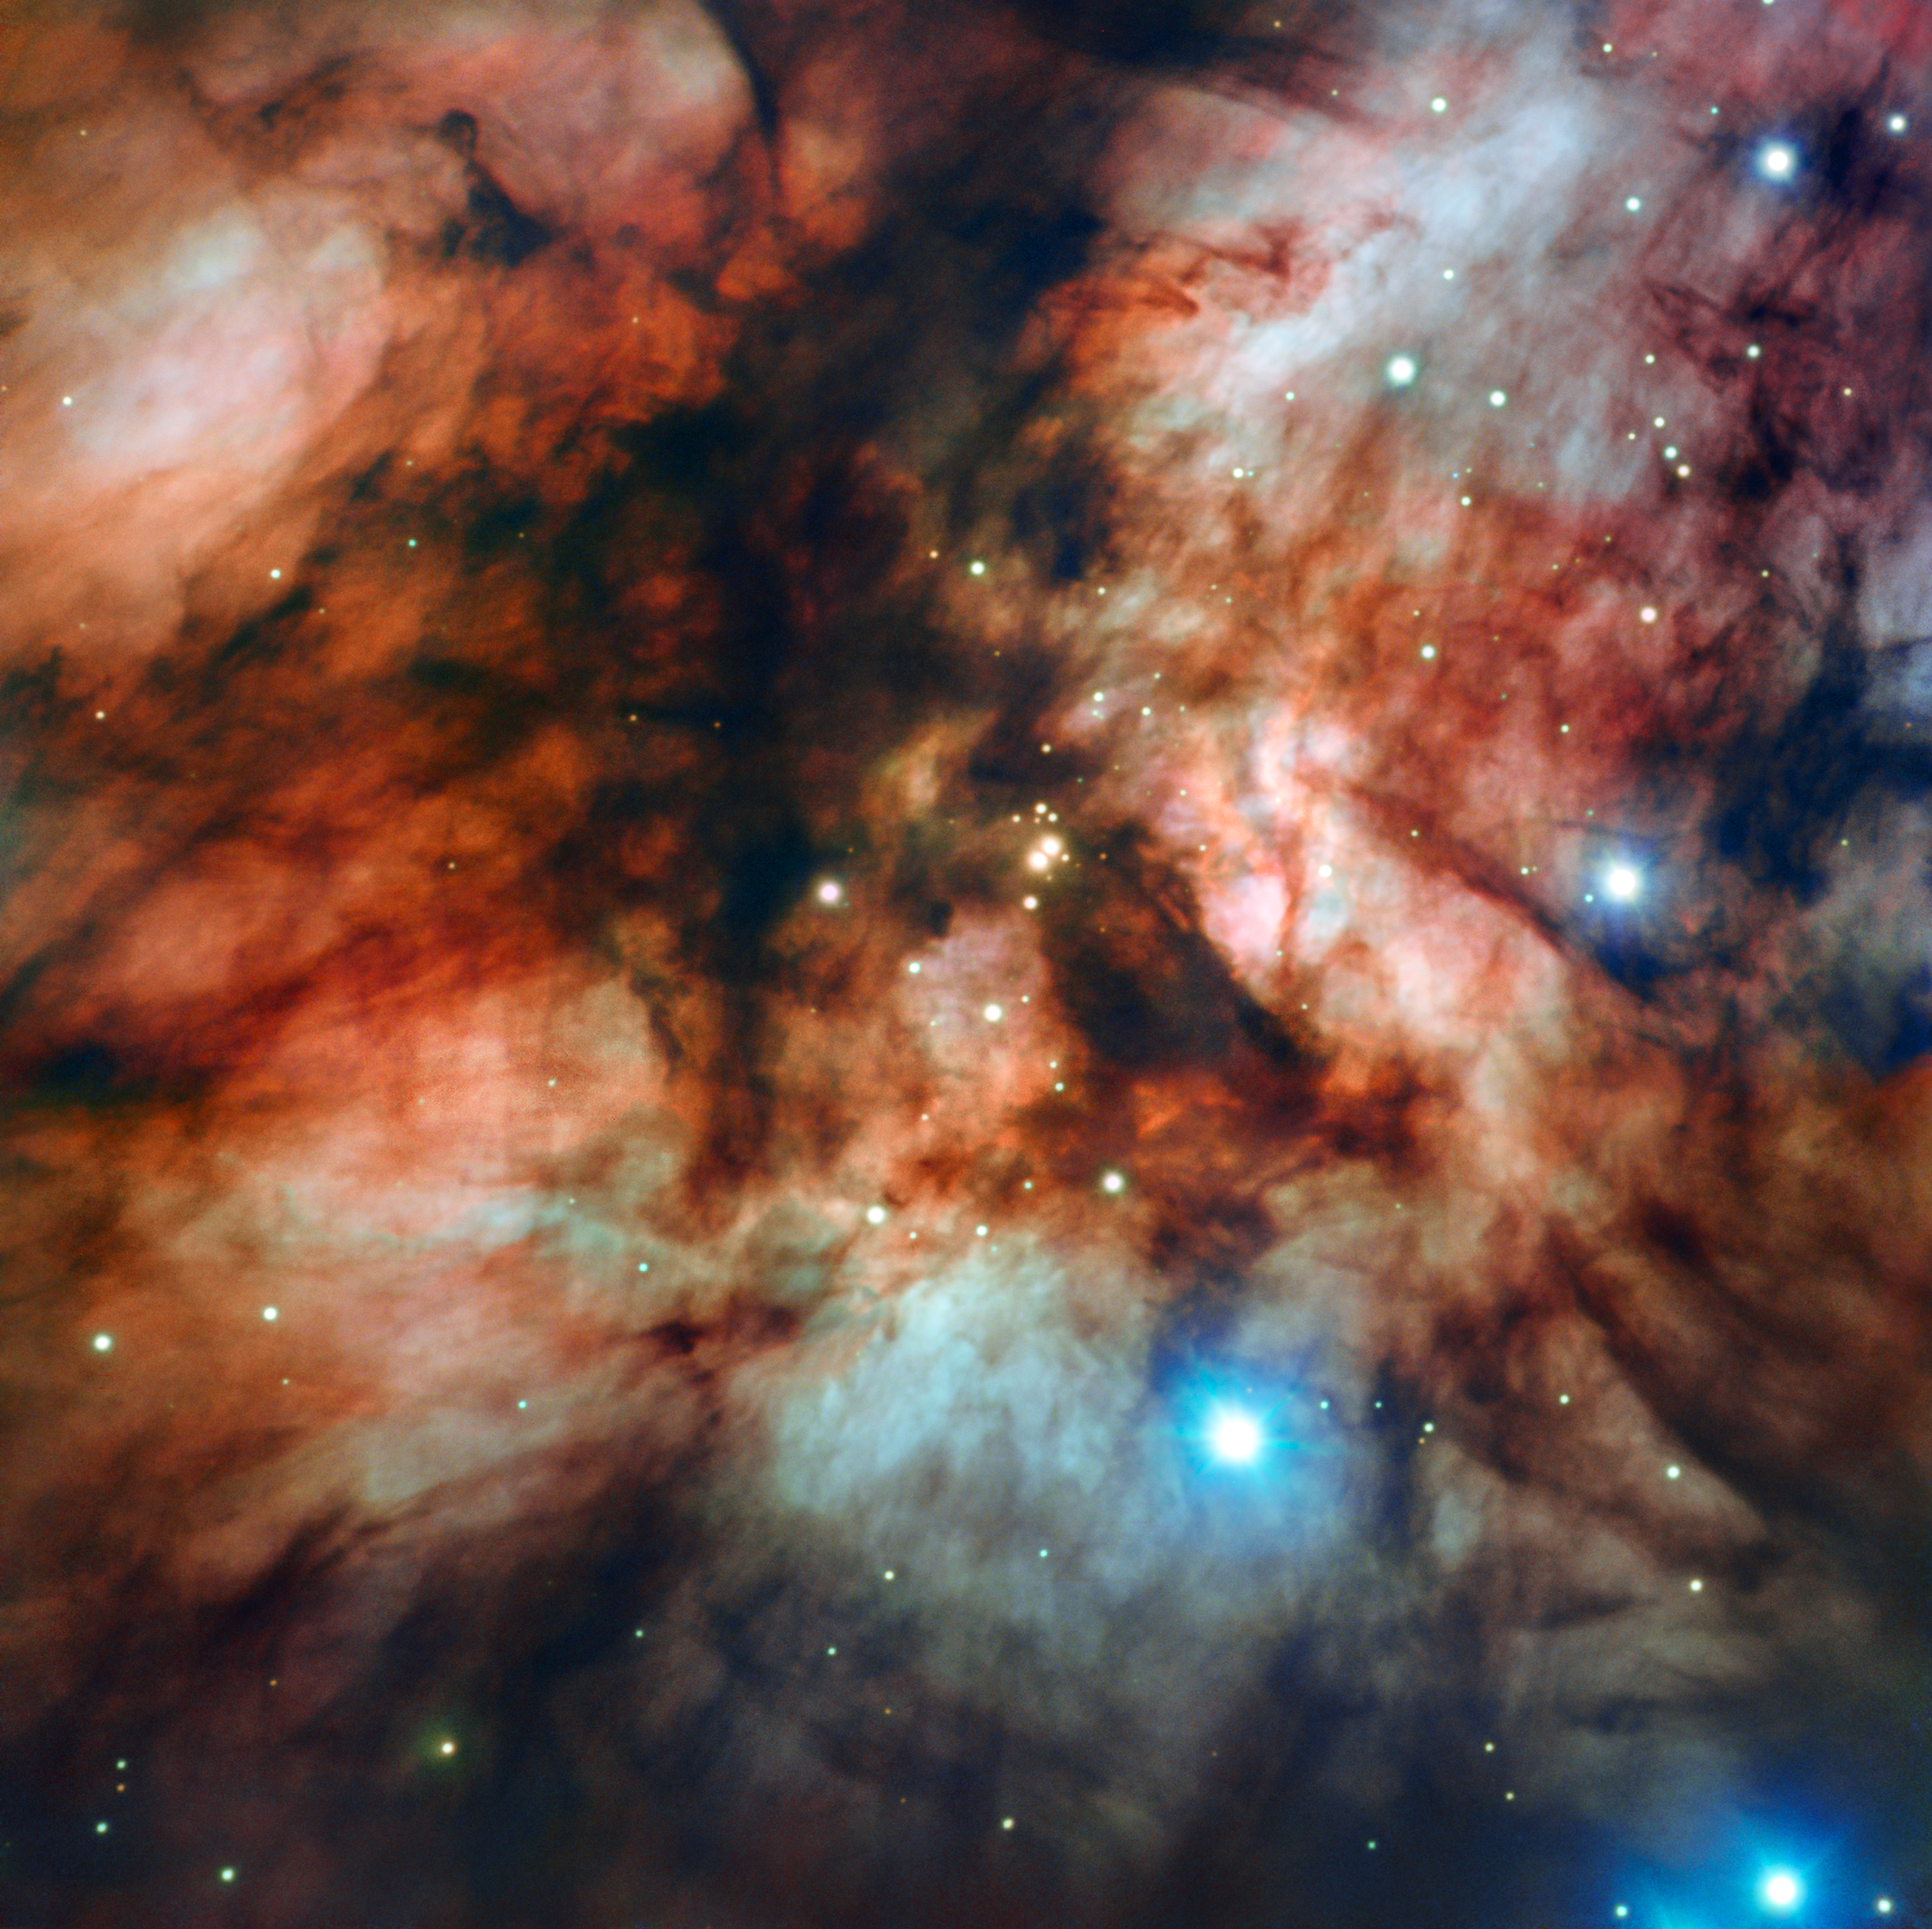

Cloudy with a Chance of Dust

This cloud-strewn new image of RCW 36 (or Gum 20) was captured by ESO’s Focal Reducer and low dispersion Spectrograph (FORS). It shows one of the sites of massive-star formation closest to our Solar System, about 2300 light-years away. Located in the constellation of Vela (The Sails), the RCW 36 emission nebula is only part of an even larger star formation complex, known as the Vela Molecular Ridge.

Some areas in the clouds of RCW 36 are dense enough to block out background light, creating patches and wisps of inky black. Despite the dark appearance of these clouds, they are the only places in the Universe in which star formation occurs; clumps of molecular hydrogen and cosmic dust collapse and come together to form stars encircled by small families of planets, as in our own Solar System.

FORS is mounted on ESO’s Very Large Telescope, one of the world's most advanced astronomical observatories. This image was selected as part of the ESO Cosmic Gems programme, an initiative that produces images of scientifically interesting and visually attractive objects using ESO telescopes for the purposes of education and public outreach. The programme makes use of telescope time that cannot be used for science observations. All data collected may also be suitable for scientific purposes, and are made available to astronomers through ESO’s science archive.

Credit: ESO